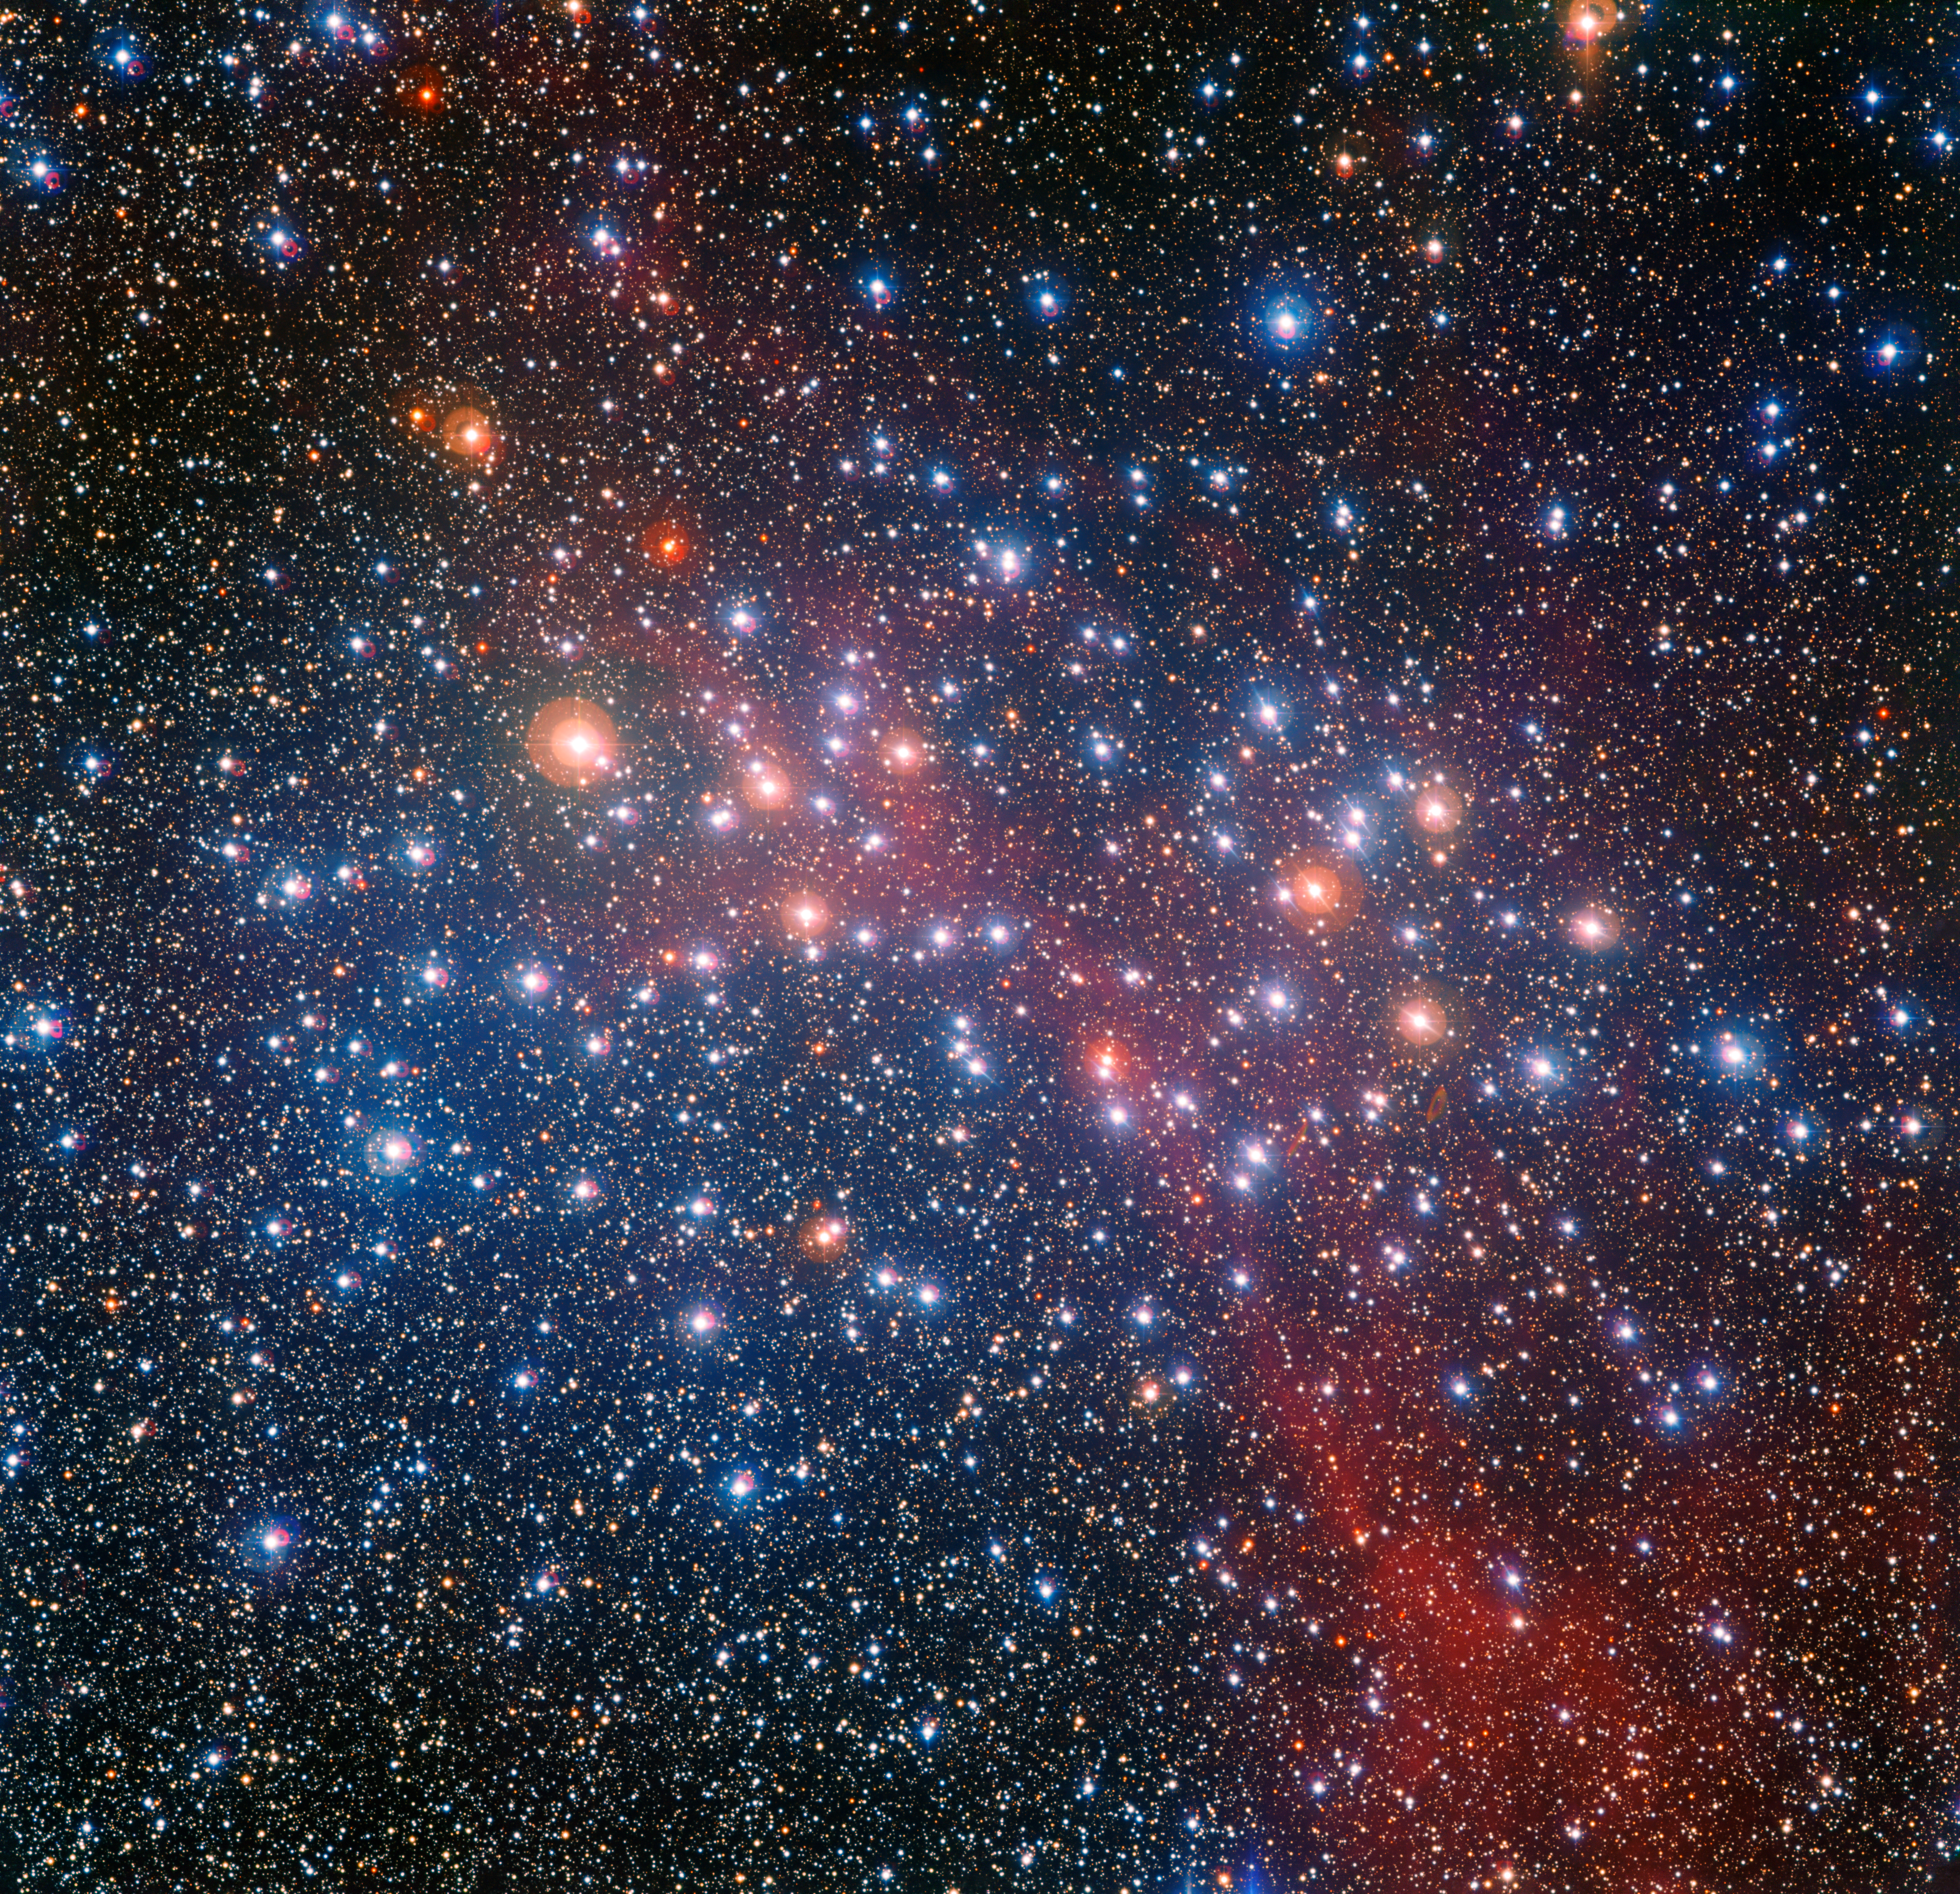

The colourful star cluster NGC 3532

The MPG/ESO 2.2-metre telescope at ESO’s La Silla Observatory in Chile captured this richly colourful view of the bright star cluster NGC 3532. Some of the stars still shine with a hot bluish colour, but many of the more massive ones have become red giants and glow with a rich orange hue.

Credit: ESO/G. Beccari